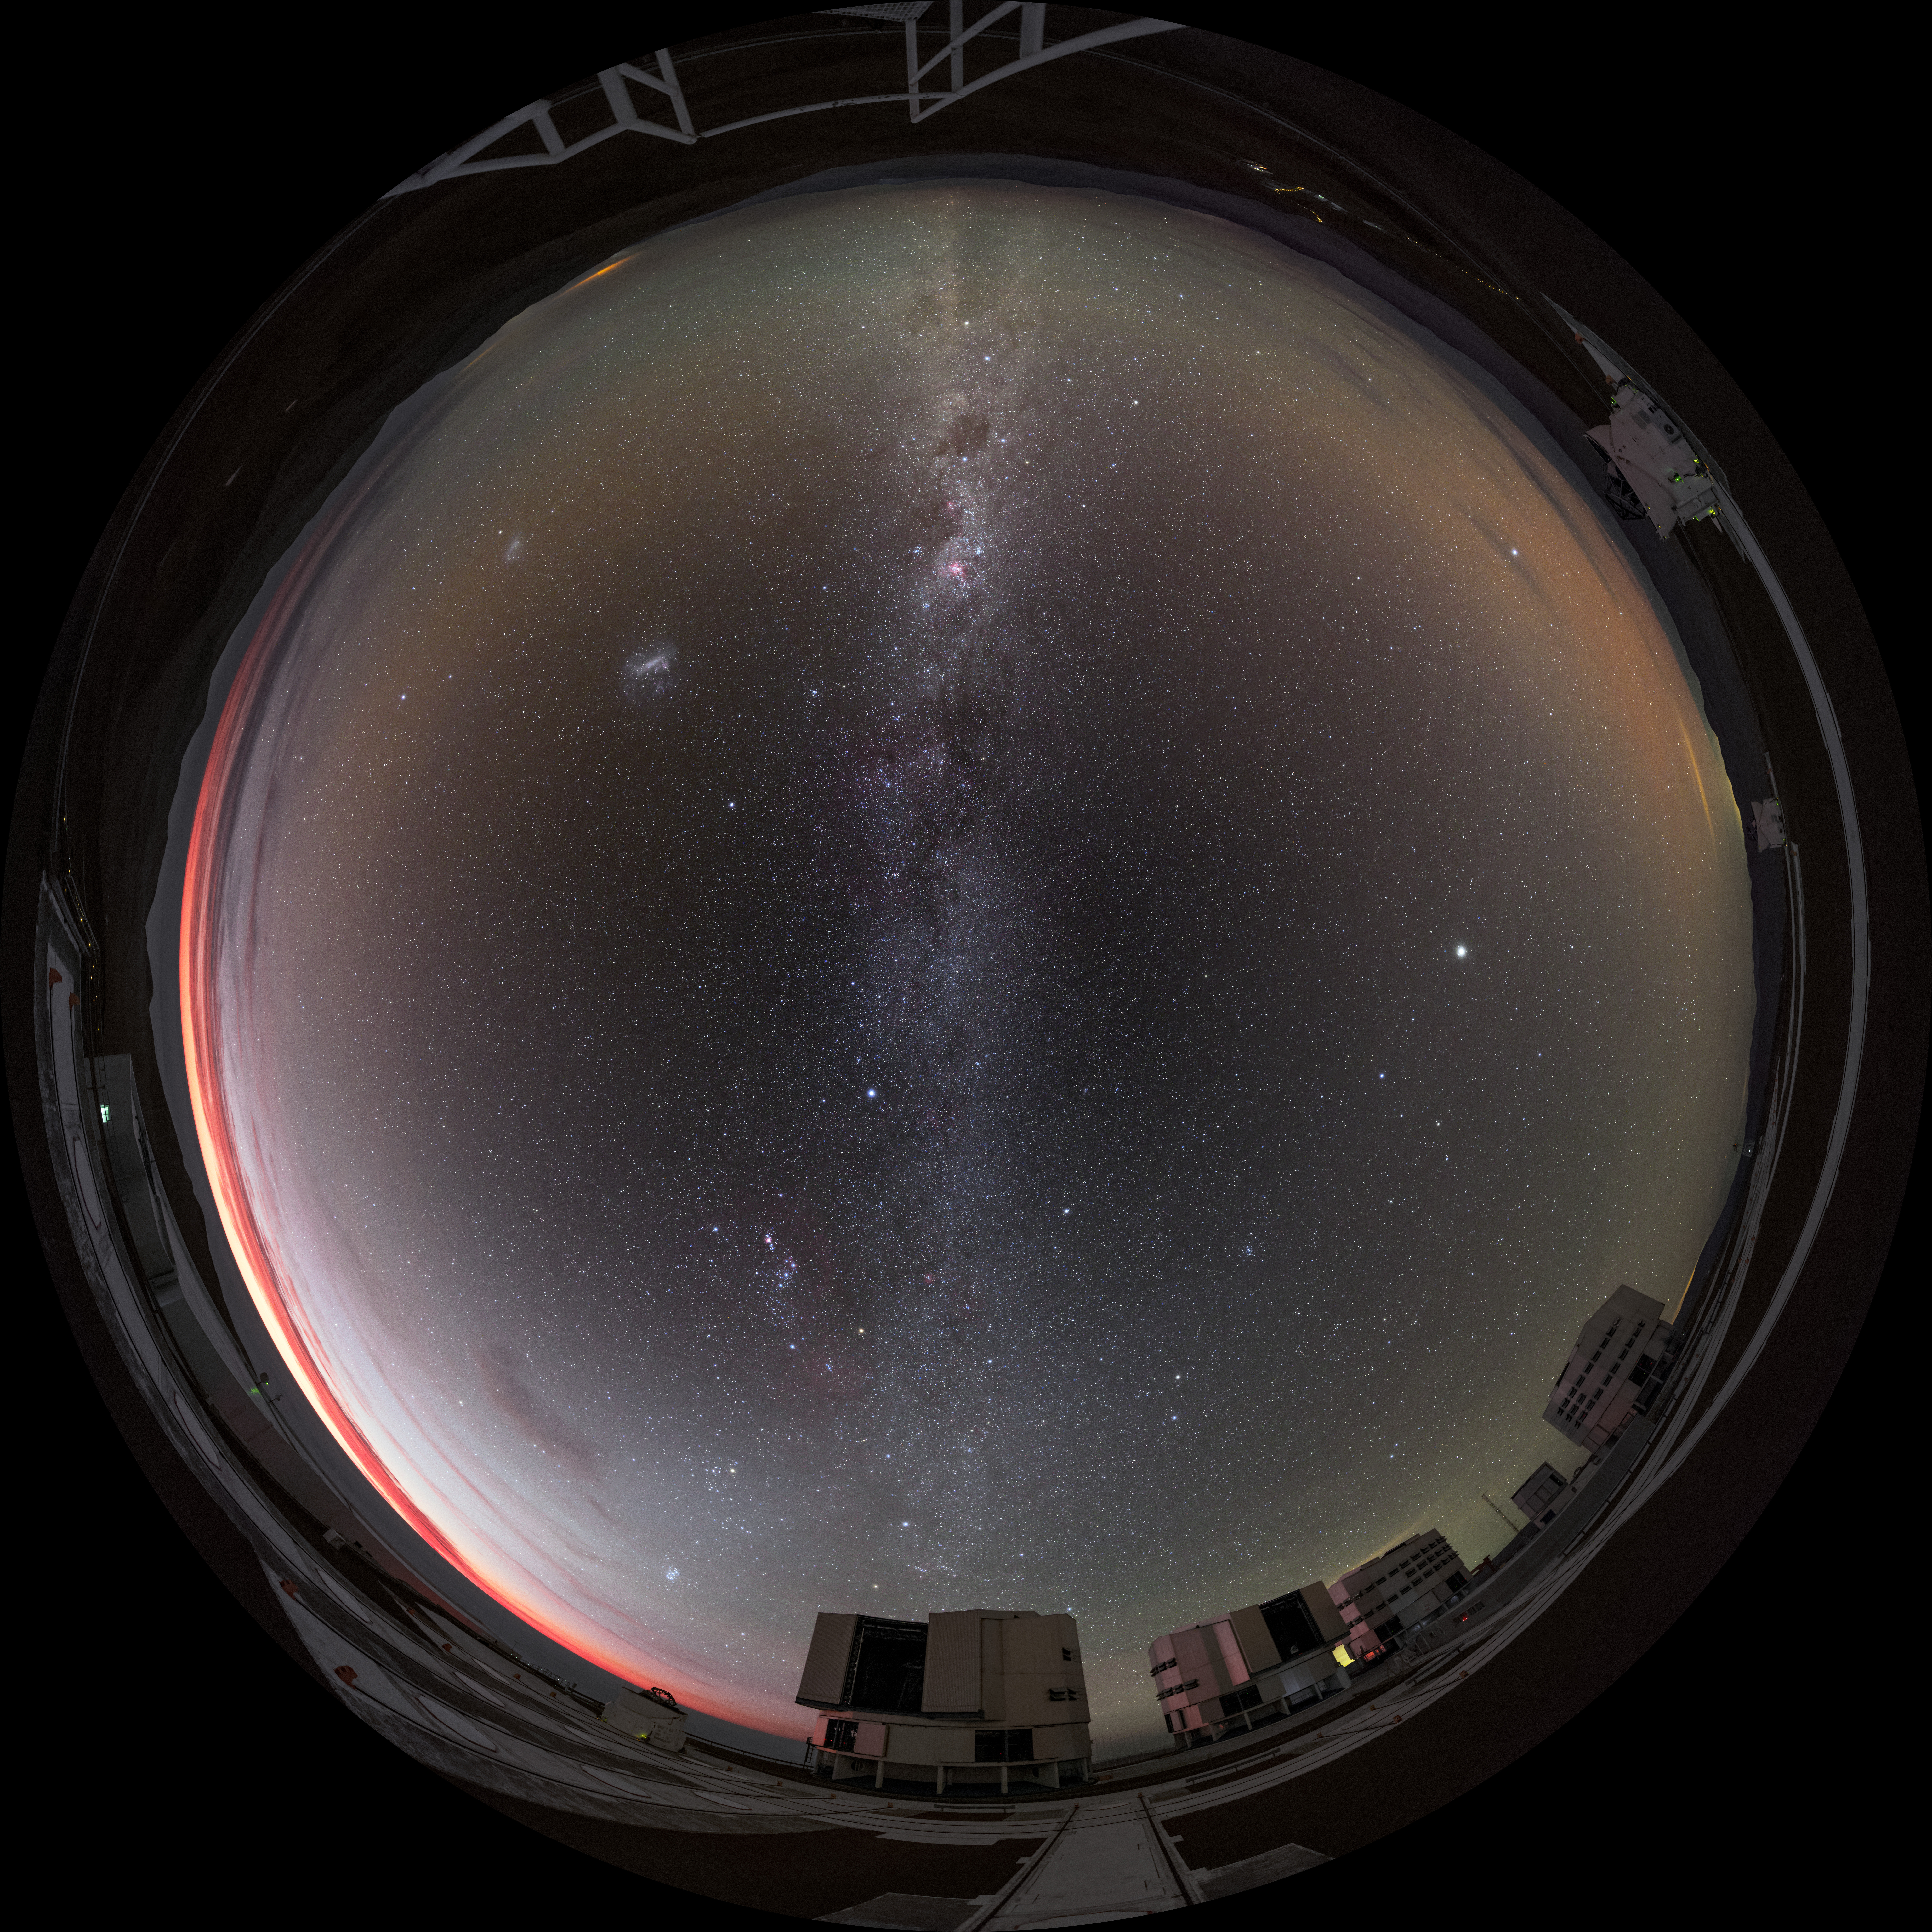

Around Paranal

The four 8.2m Unit Telescopes (UTs) — Antu, Kueyen, Melipal and Yepun — can be seen at the bottom of the image in this fisheye photograph of the Paranal Observatory in Chile. Around the outer edges are some of the smaller 1.8m diameter Auxiliary Telescopes (ATs). These smaller telescopes are movable, and can work every night as an interferometer, allowing astronomers to see details up to 25 times finer than with the individual telescopes.

Credit: ESO/B. Tafreshi (twanight.org)